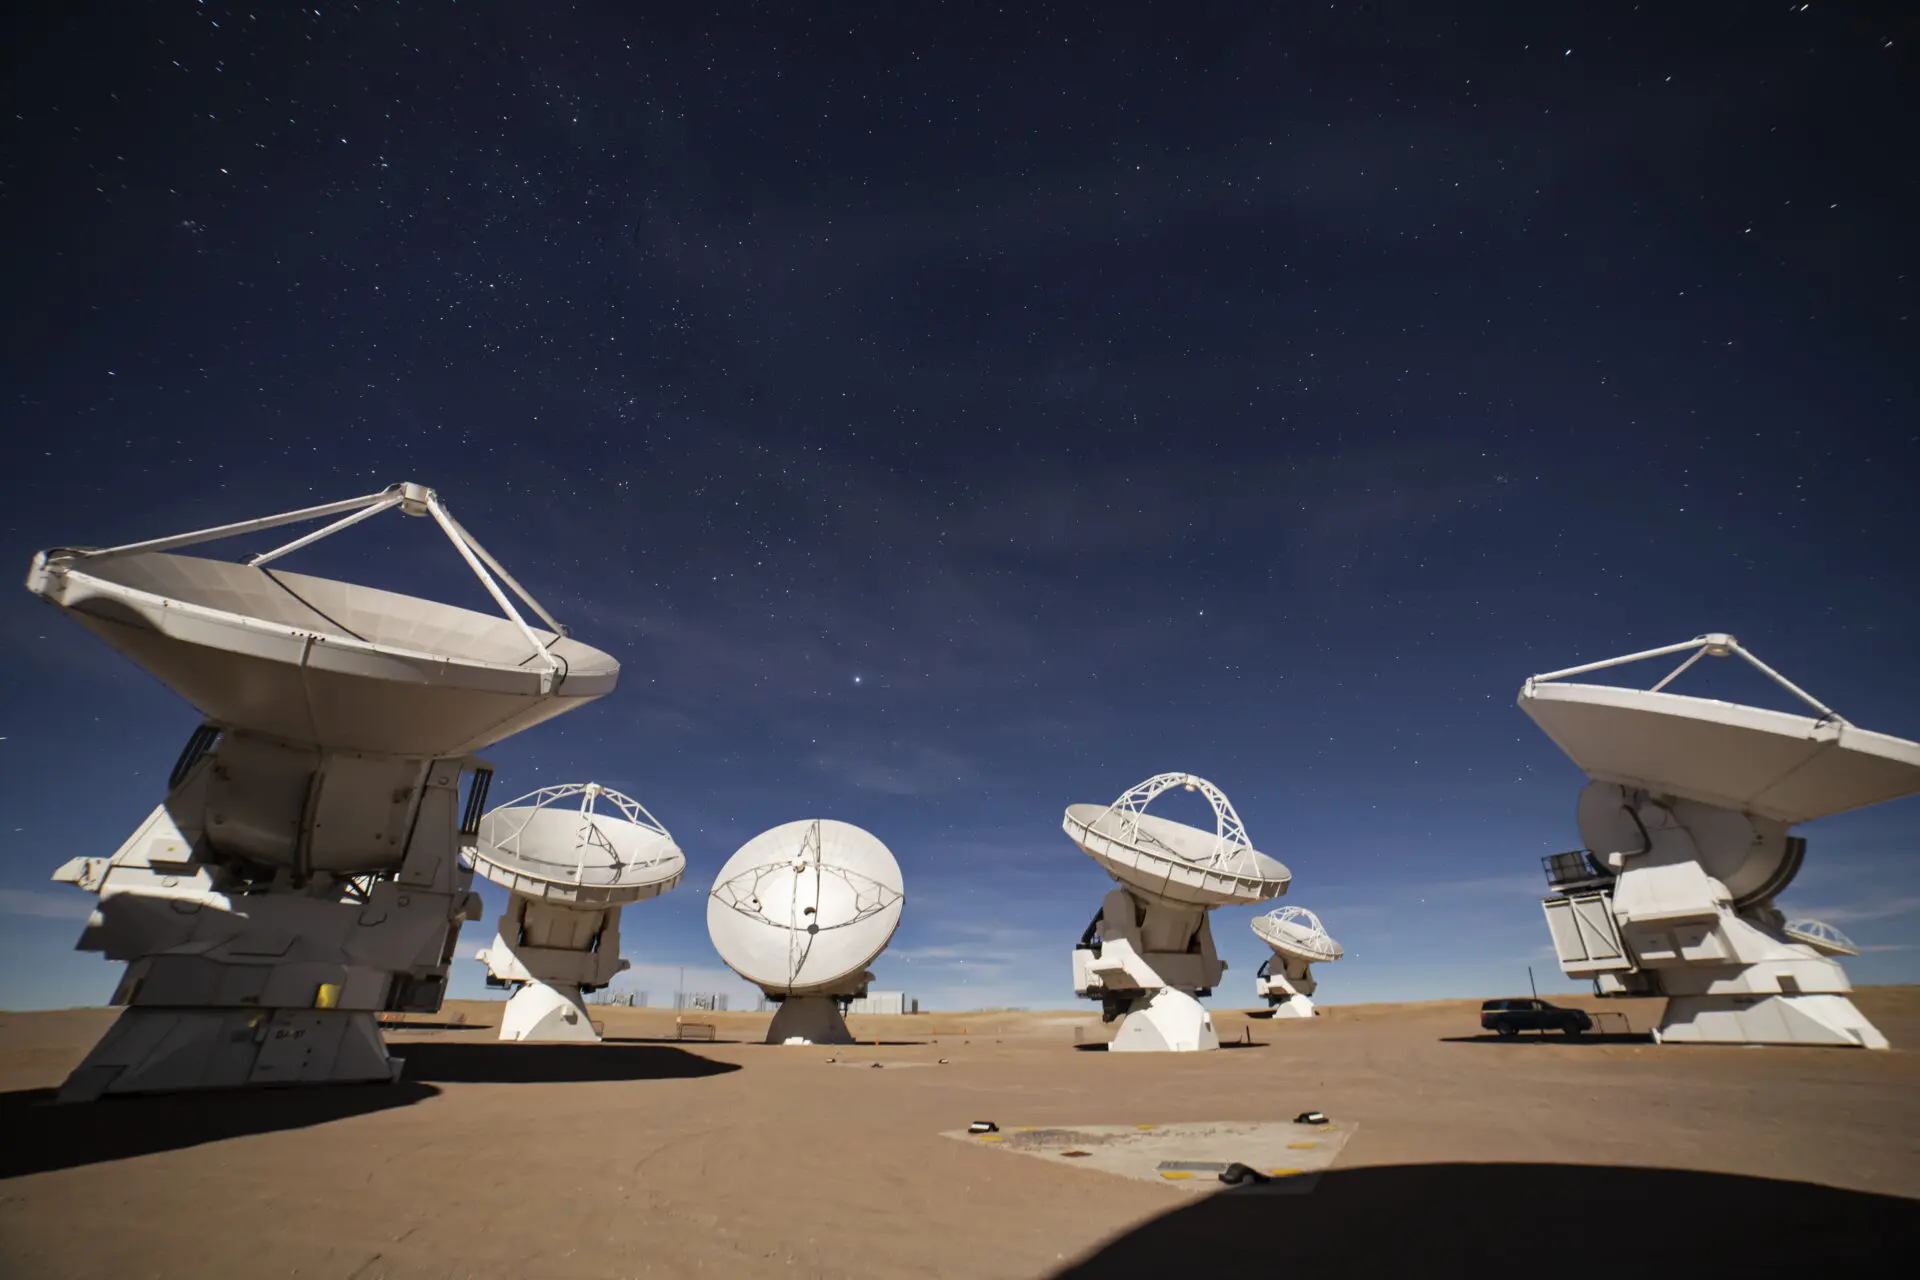

ALMA Antennas

Credit: Farid Char - ALMA (ESO/NAOJ/NRAO)